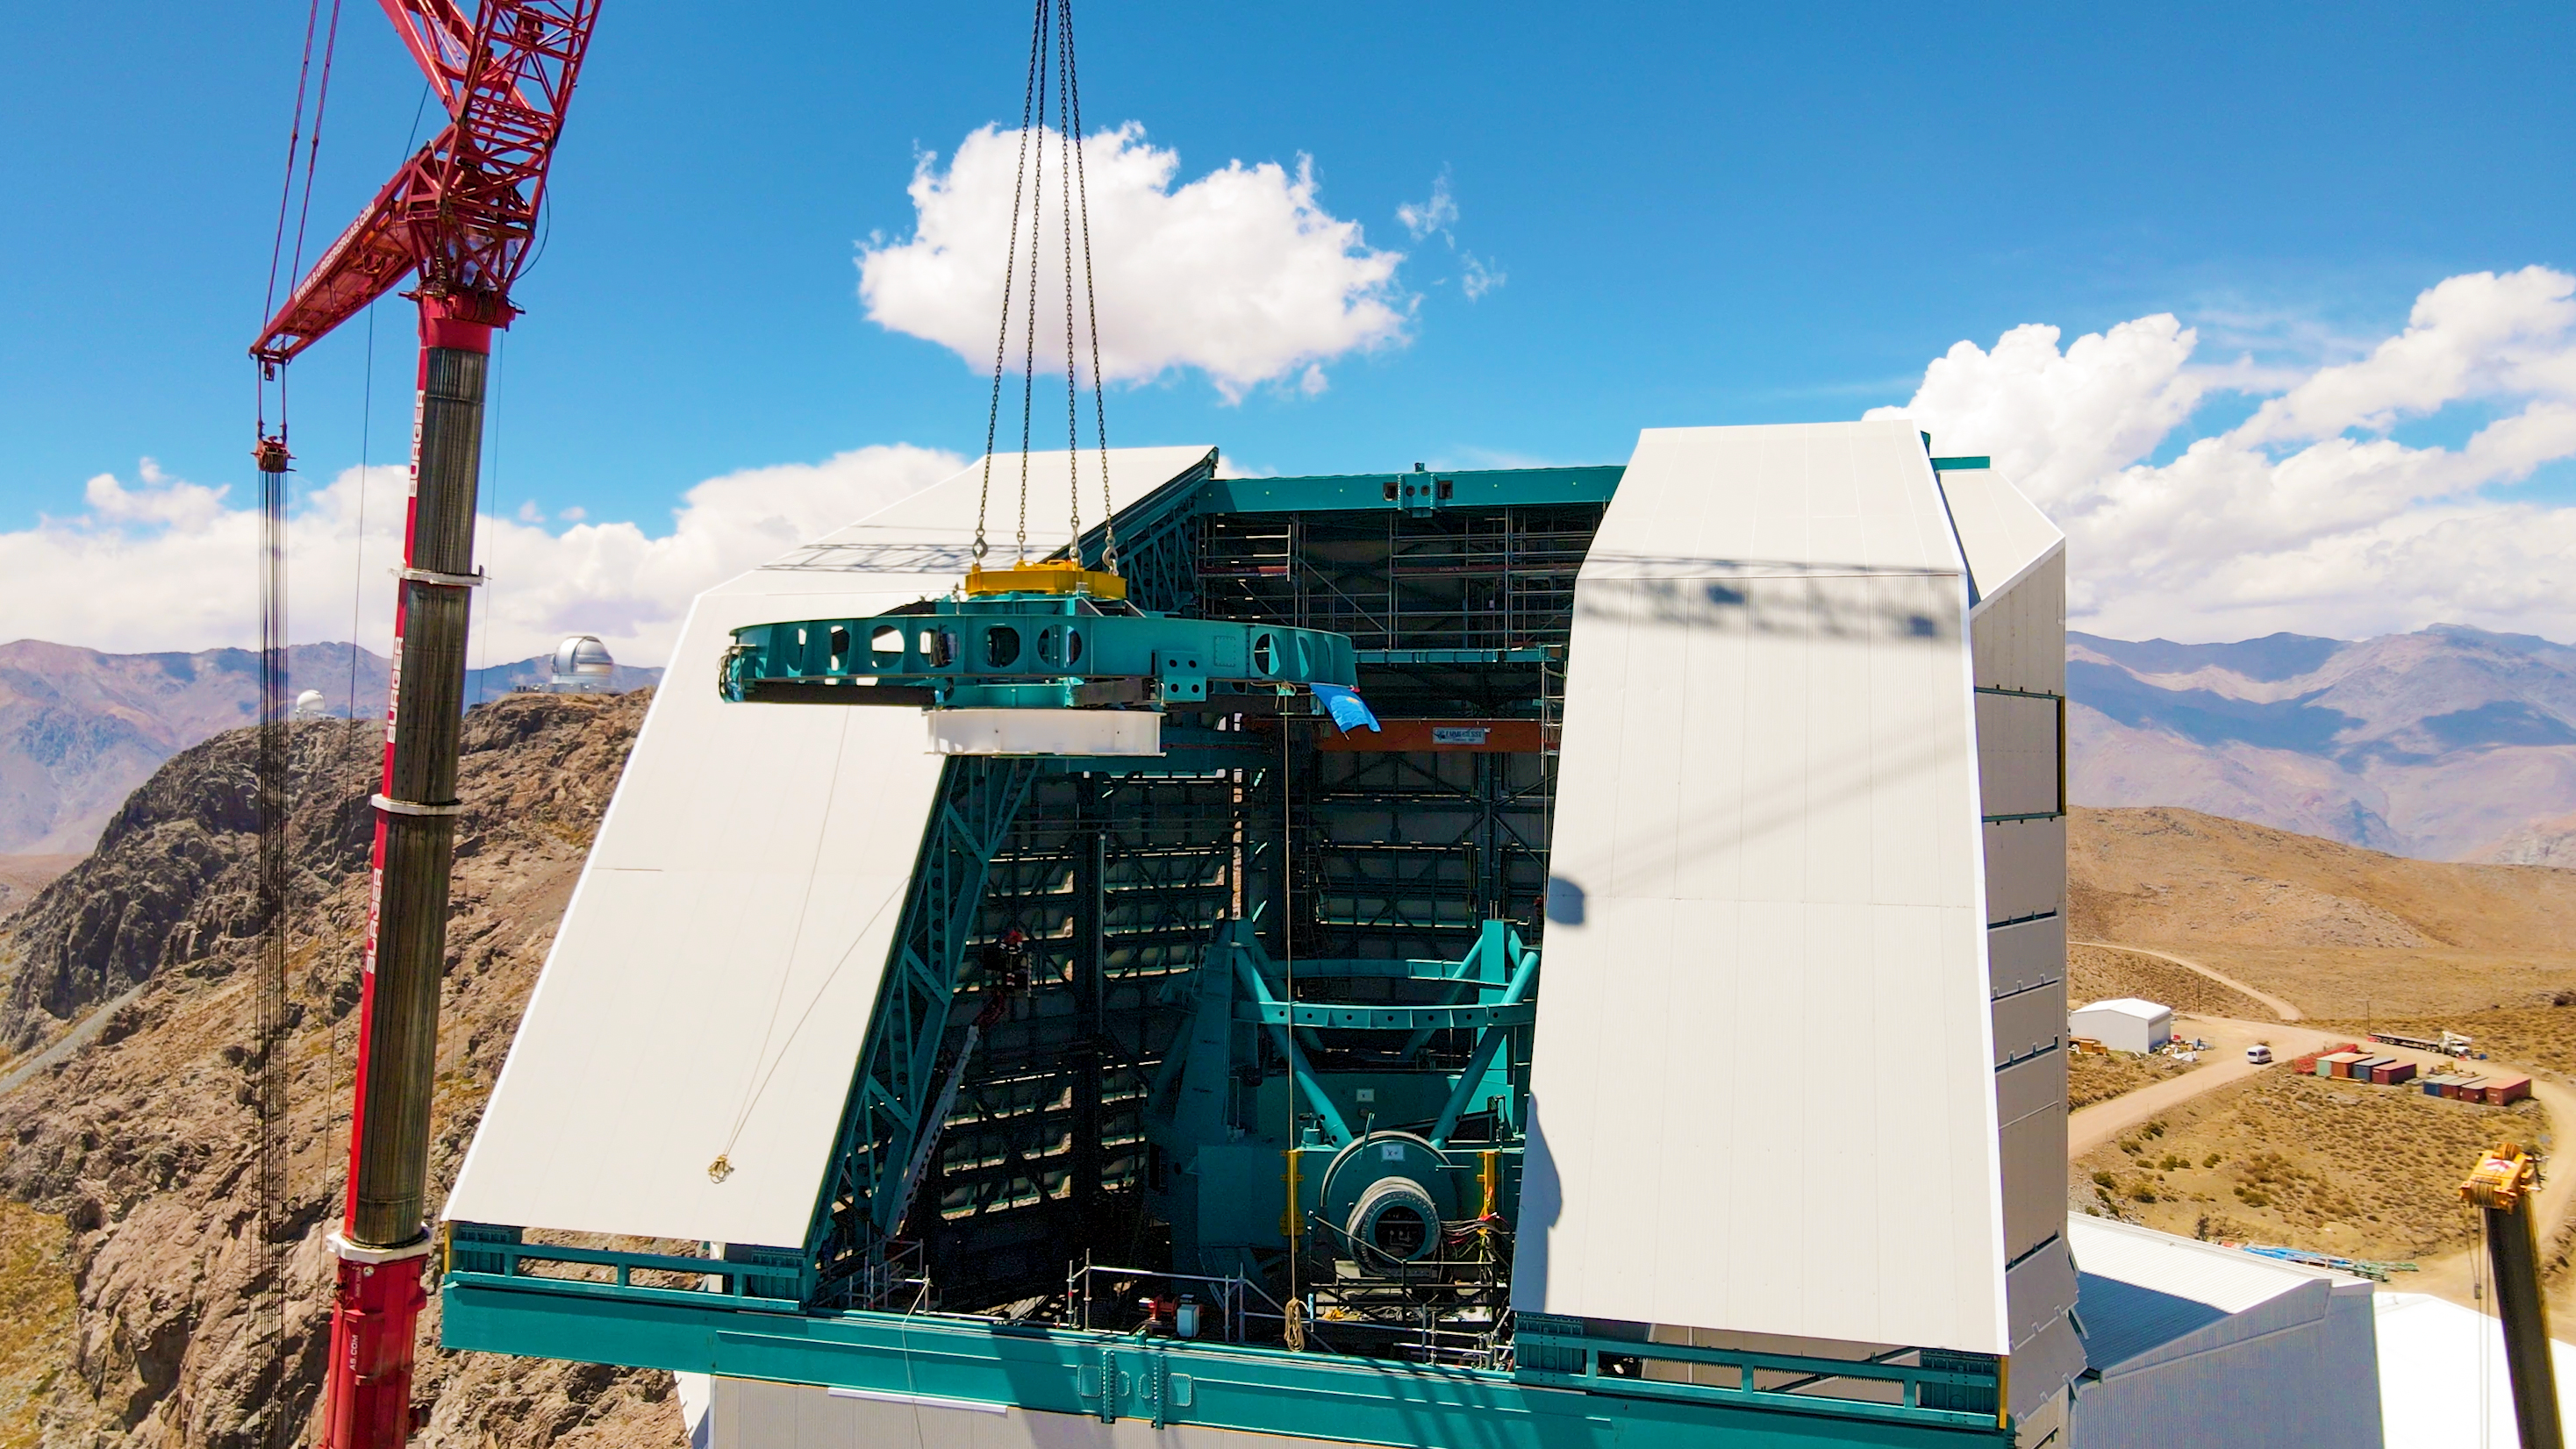

Rubin Top-End Assembly installation

The Top-End Assembly (TEA) for the Rubin Telescope Mount Assembly (TMA) was lifted by crane into the observatory dome and installed on the TMA on 2 March 2021. The task was completed successfully and was a highly celebrated milestone for Rubin Observatory.

Credit: Rubin Observatory/NSF/AURA